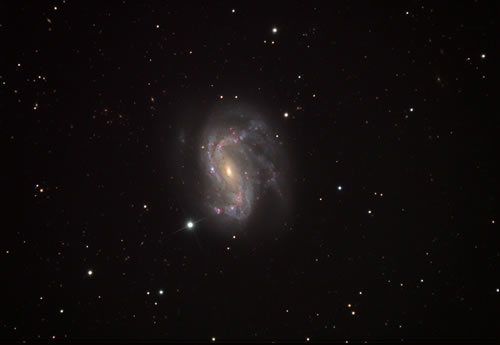

Optical image of NGC 4051

Optical image of NGC 4051 obtained as part of the NOAO Advanced Observers Program for advance amateur astronomers at Kitt Peak. Image obtained with 20" telescope at f5.5 using an SBIG ST10XME CCD.

See this page for more technical details.

Credit: International Gemini Observatory/NOIRLab/NSF/AURA/George Seitz/Adam Block